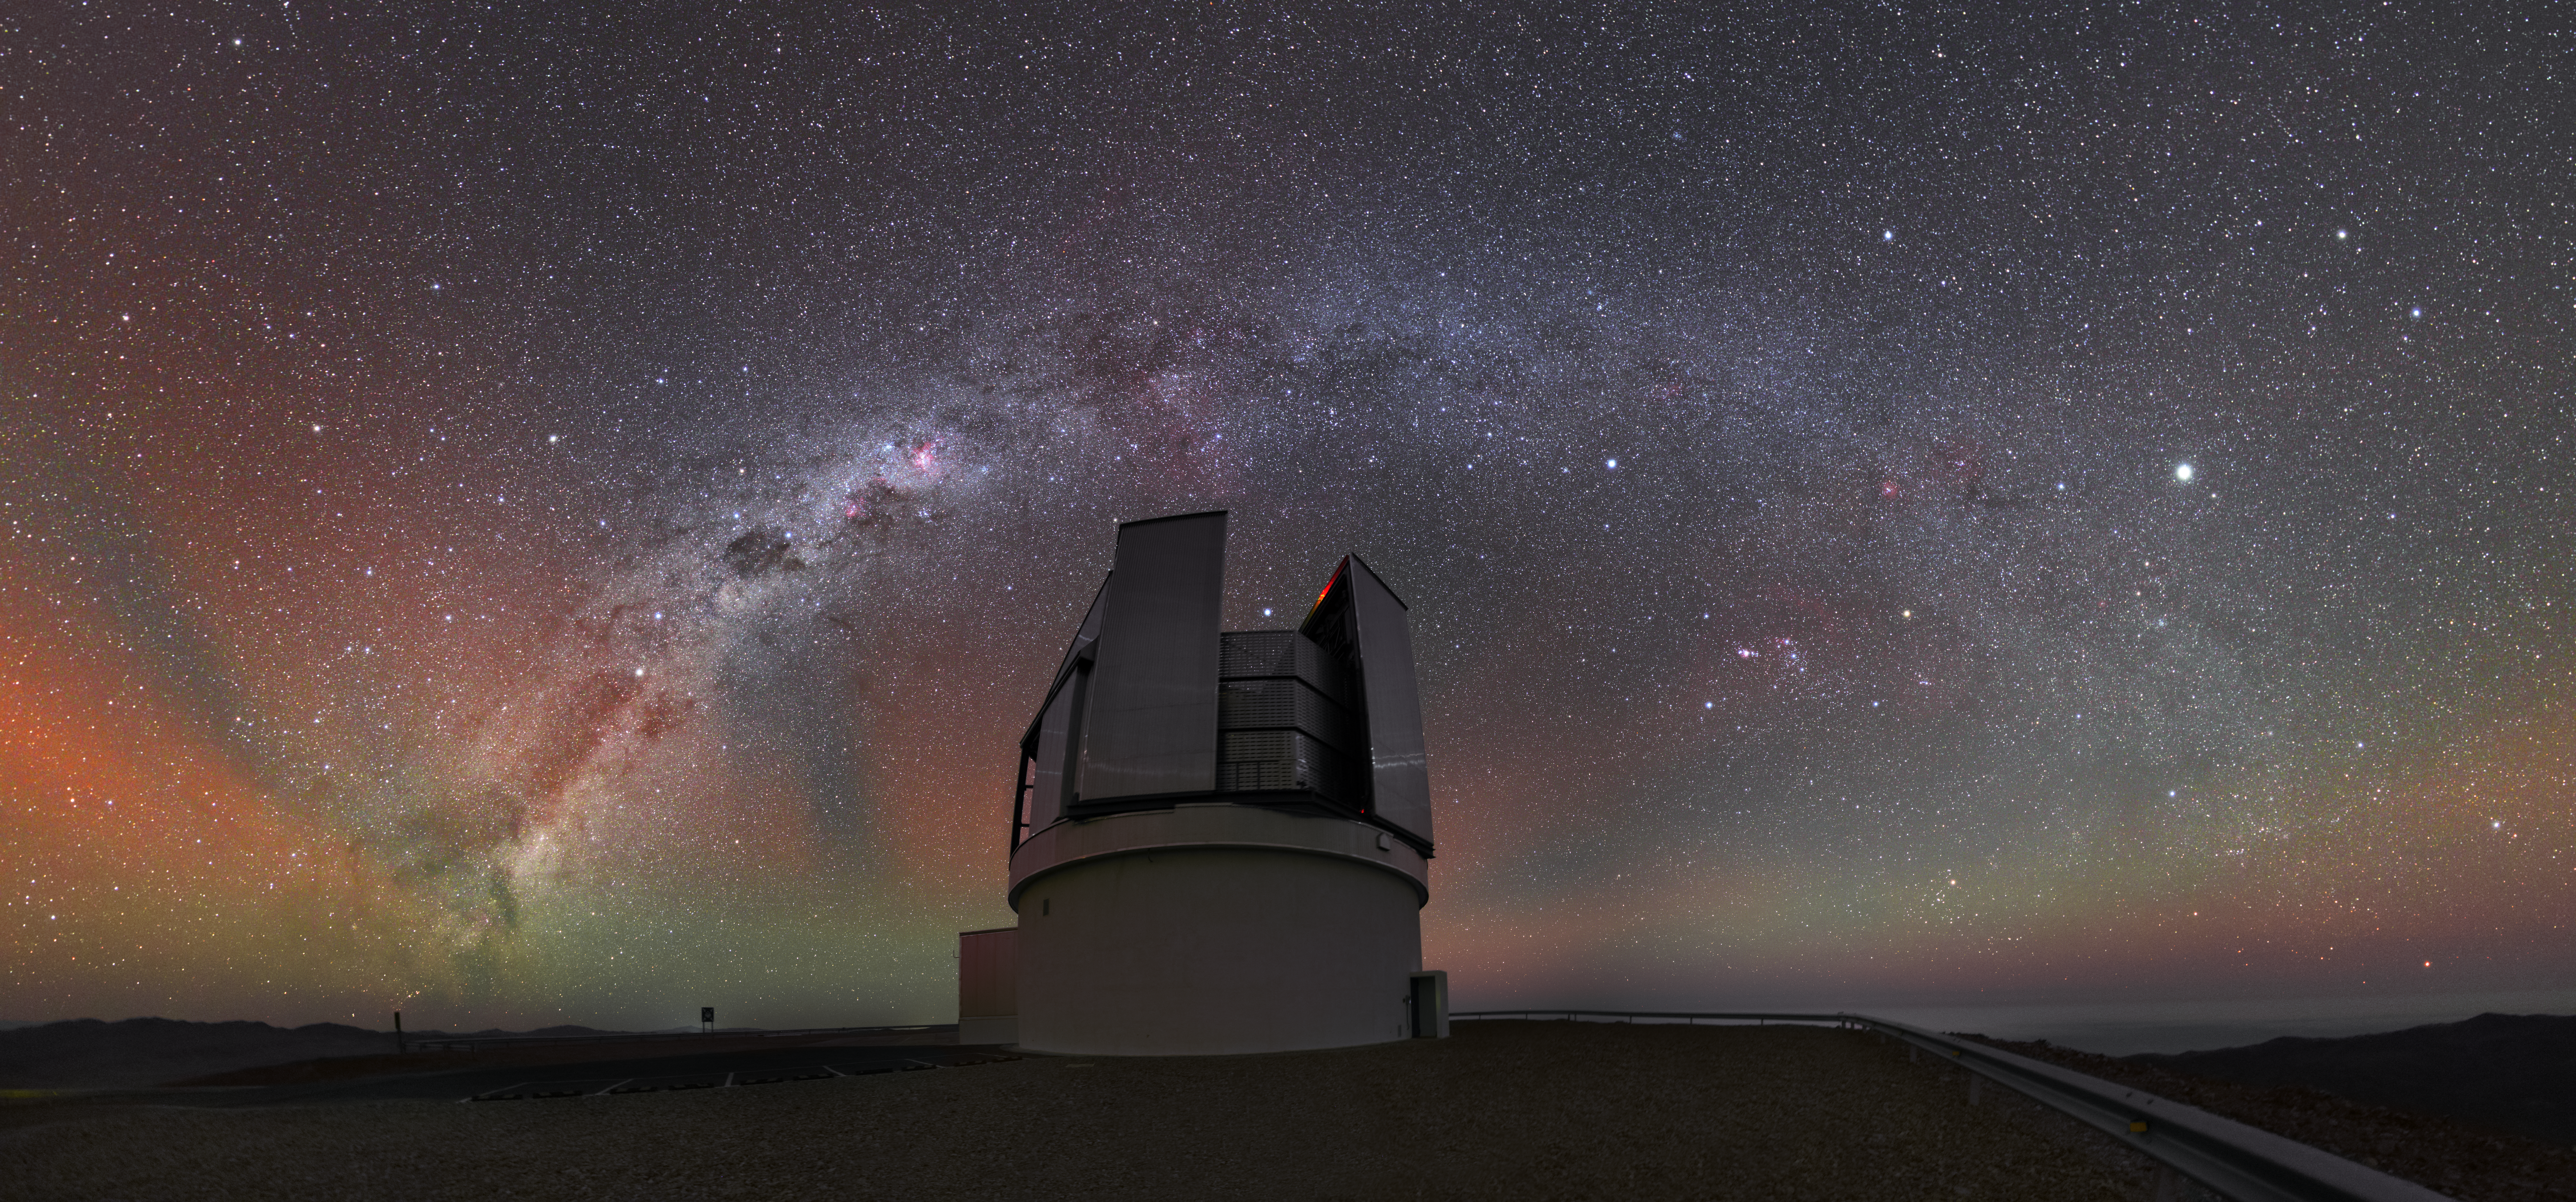

The Milky Way arc over the VISTA in UHD | ESO

In this view of ESO’s Paranal Observatory, the Milky Way forms an arc across the Atacama night sky. Below it stands VISTA, the Visible and Infrared Survey Telescope for Astronomy.

Credit: ESO/Y. Beletsky